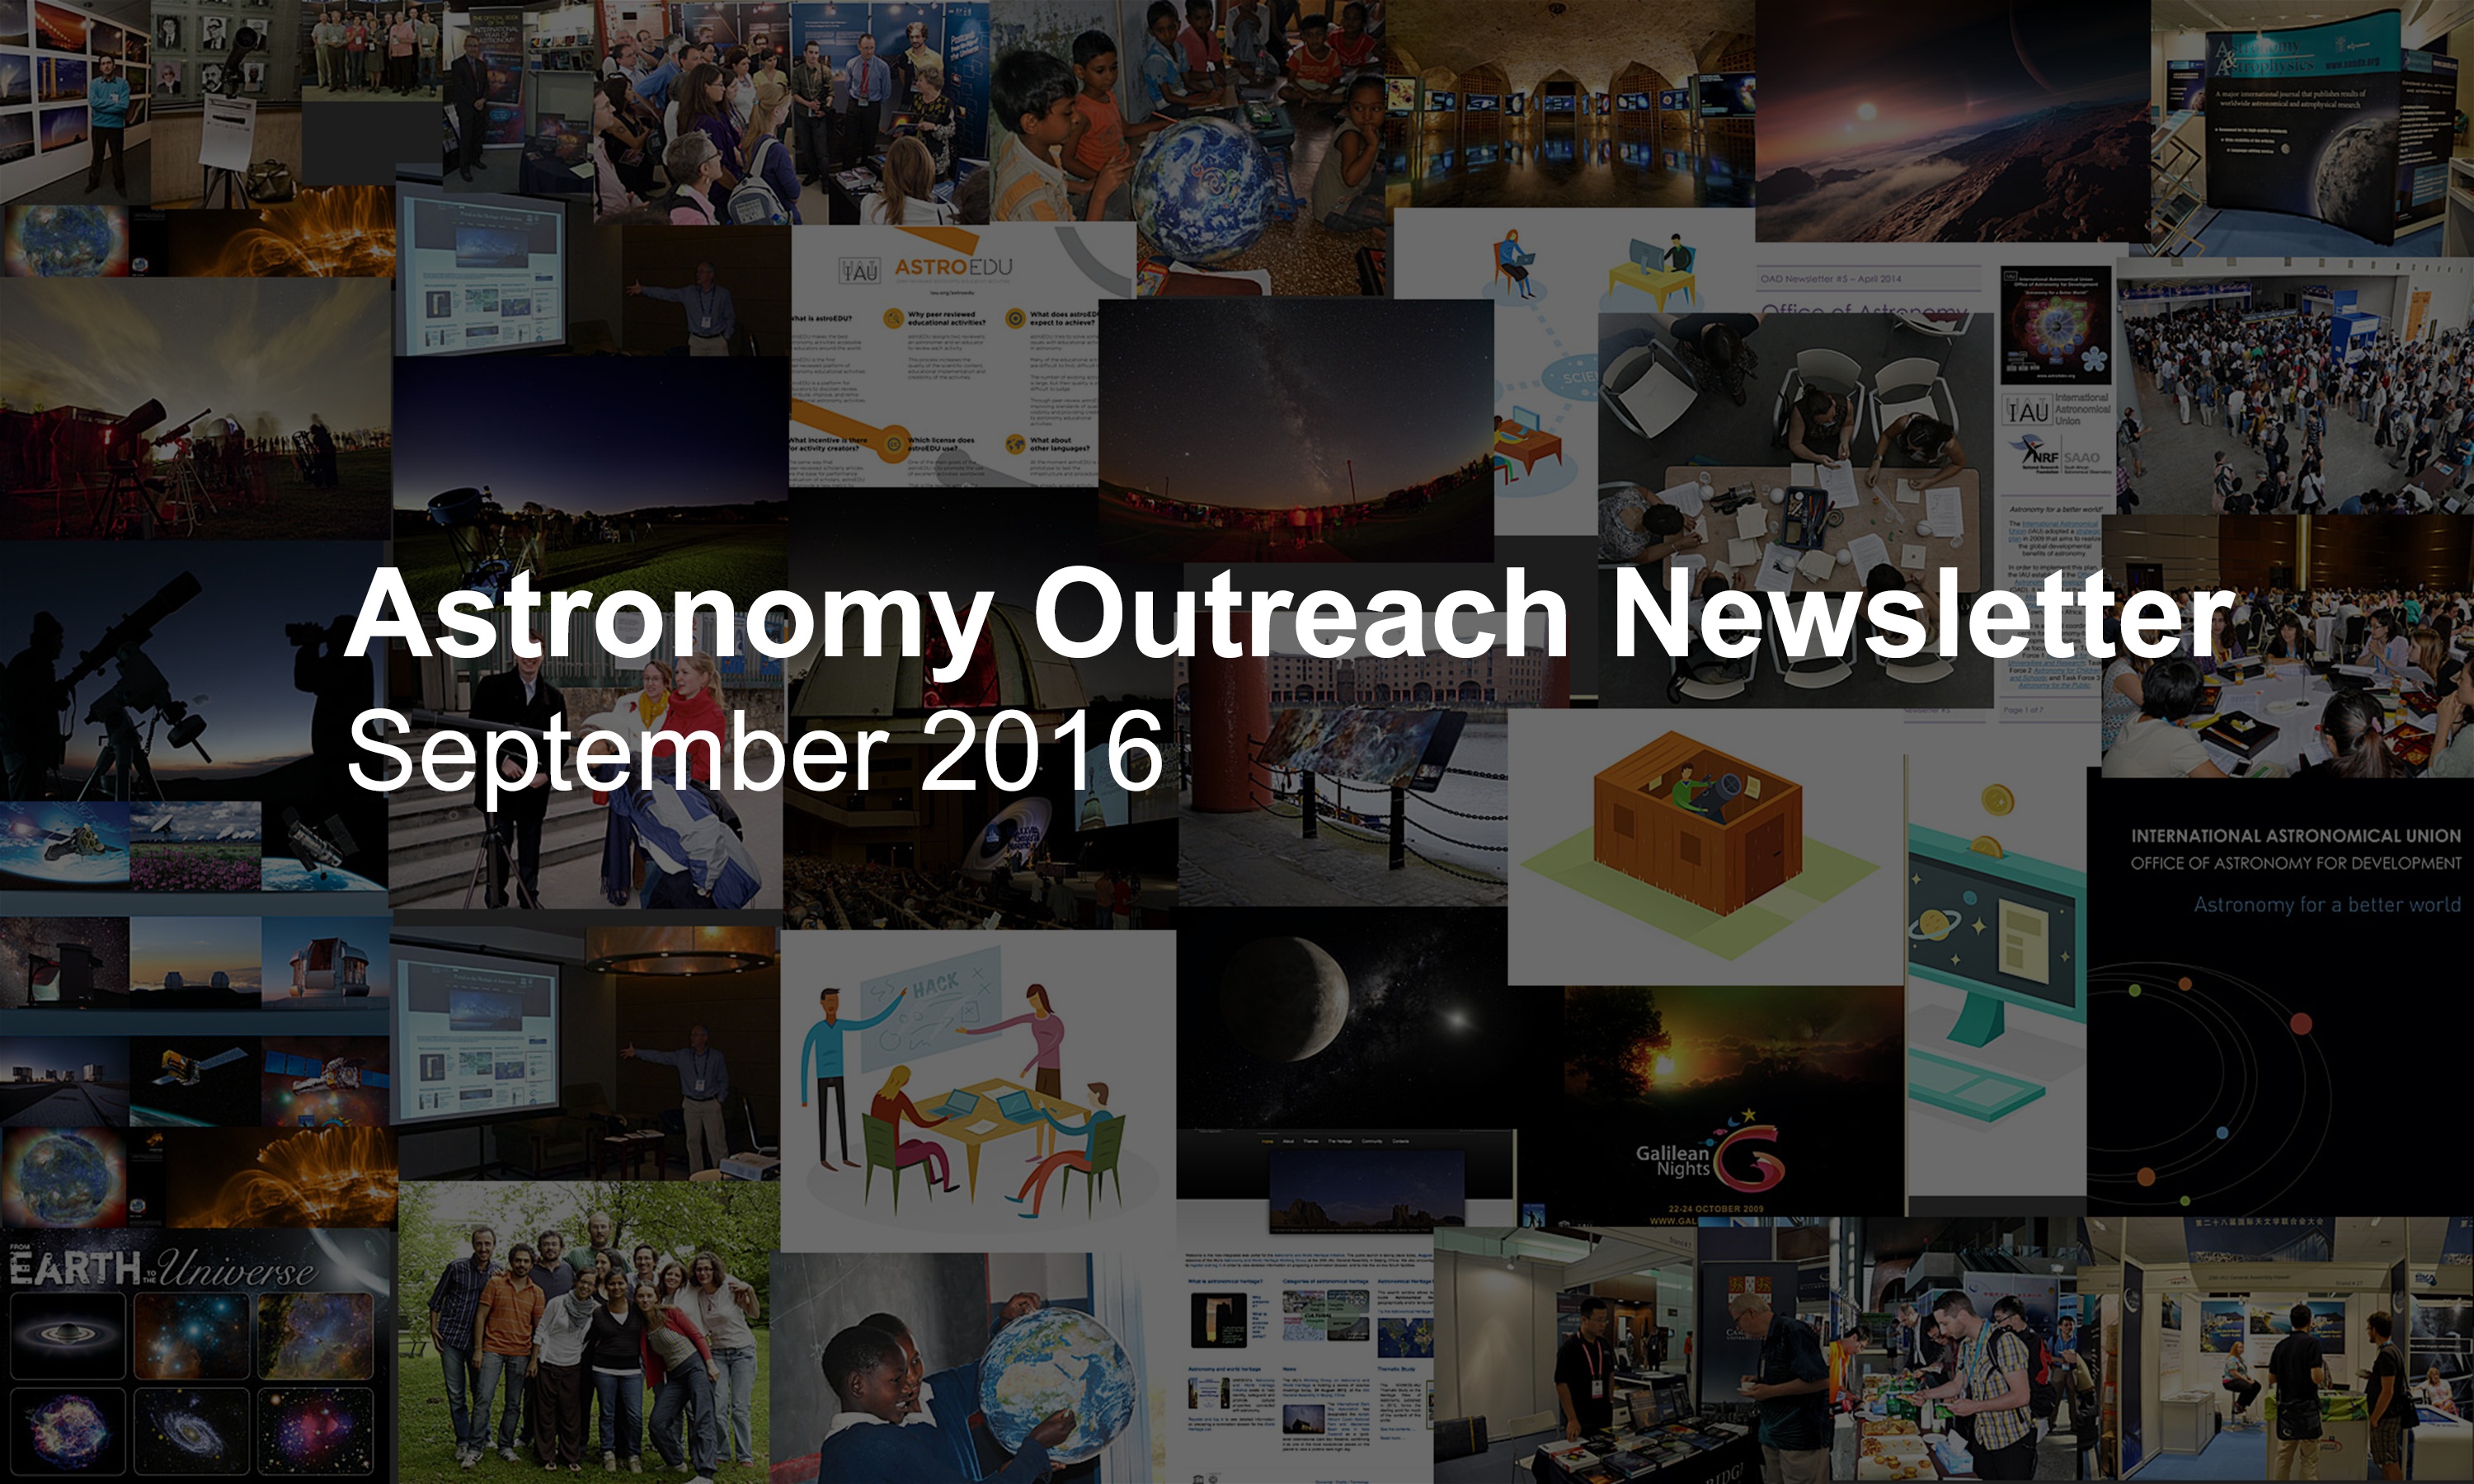

IAU Astronomy Outreach Newsletter #17 2016 (September 2016 #1)

IAU Astronomy Outreach Newsletter #17 2016 (September 2016 #1).

Credit: IAU